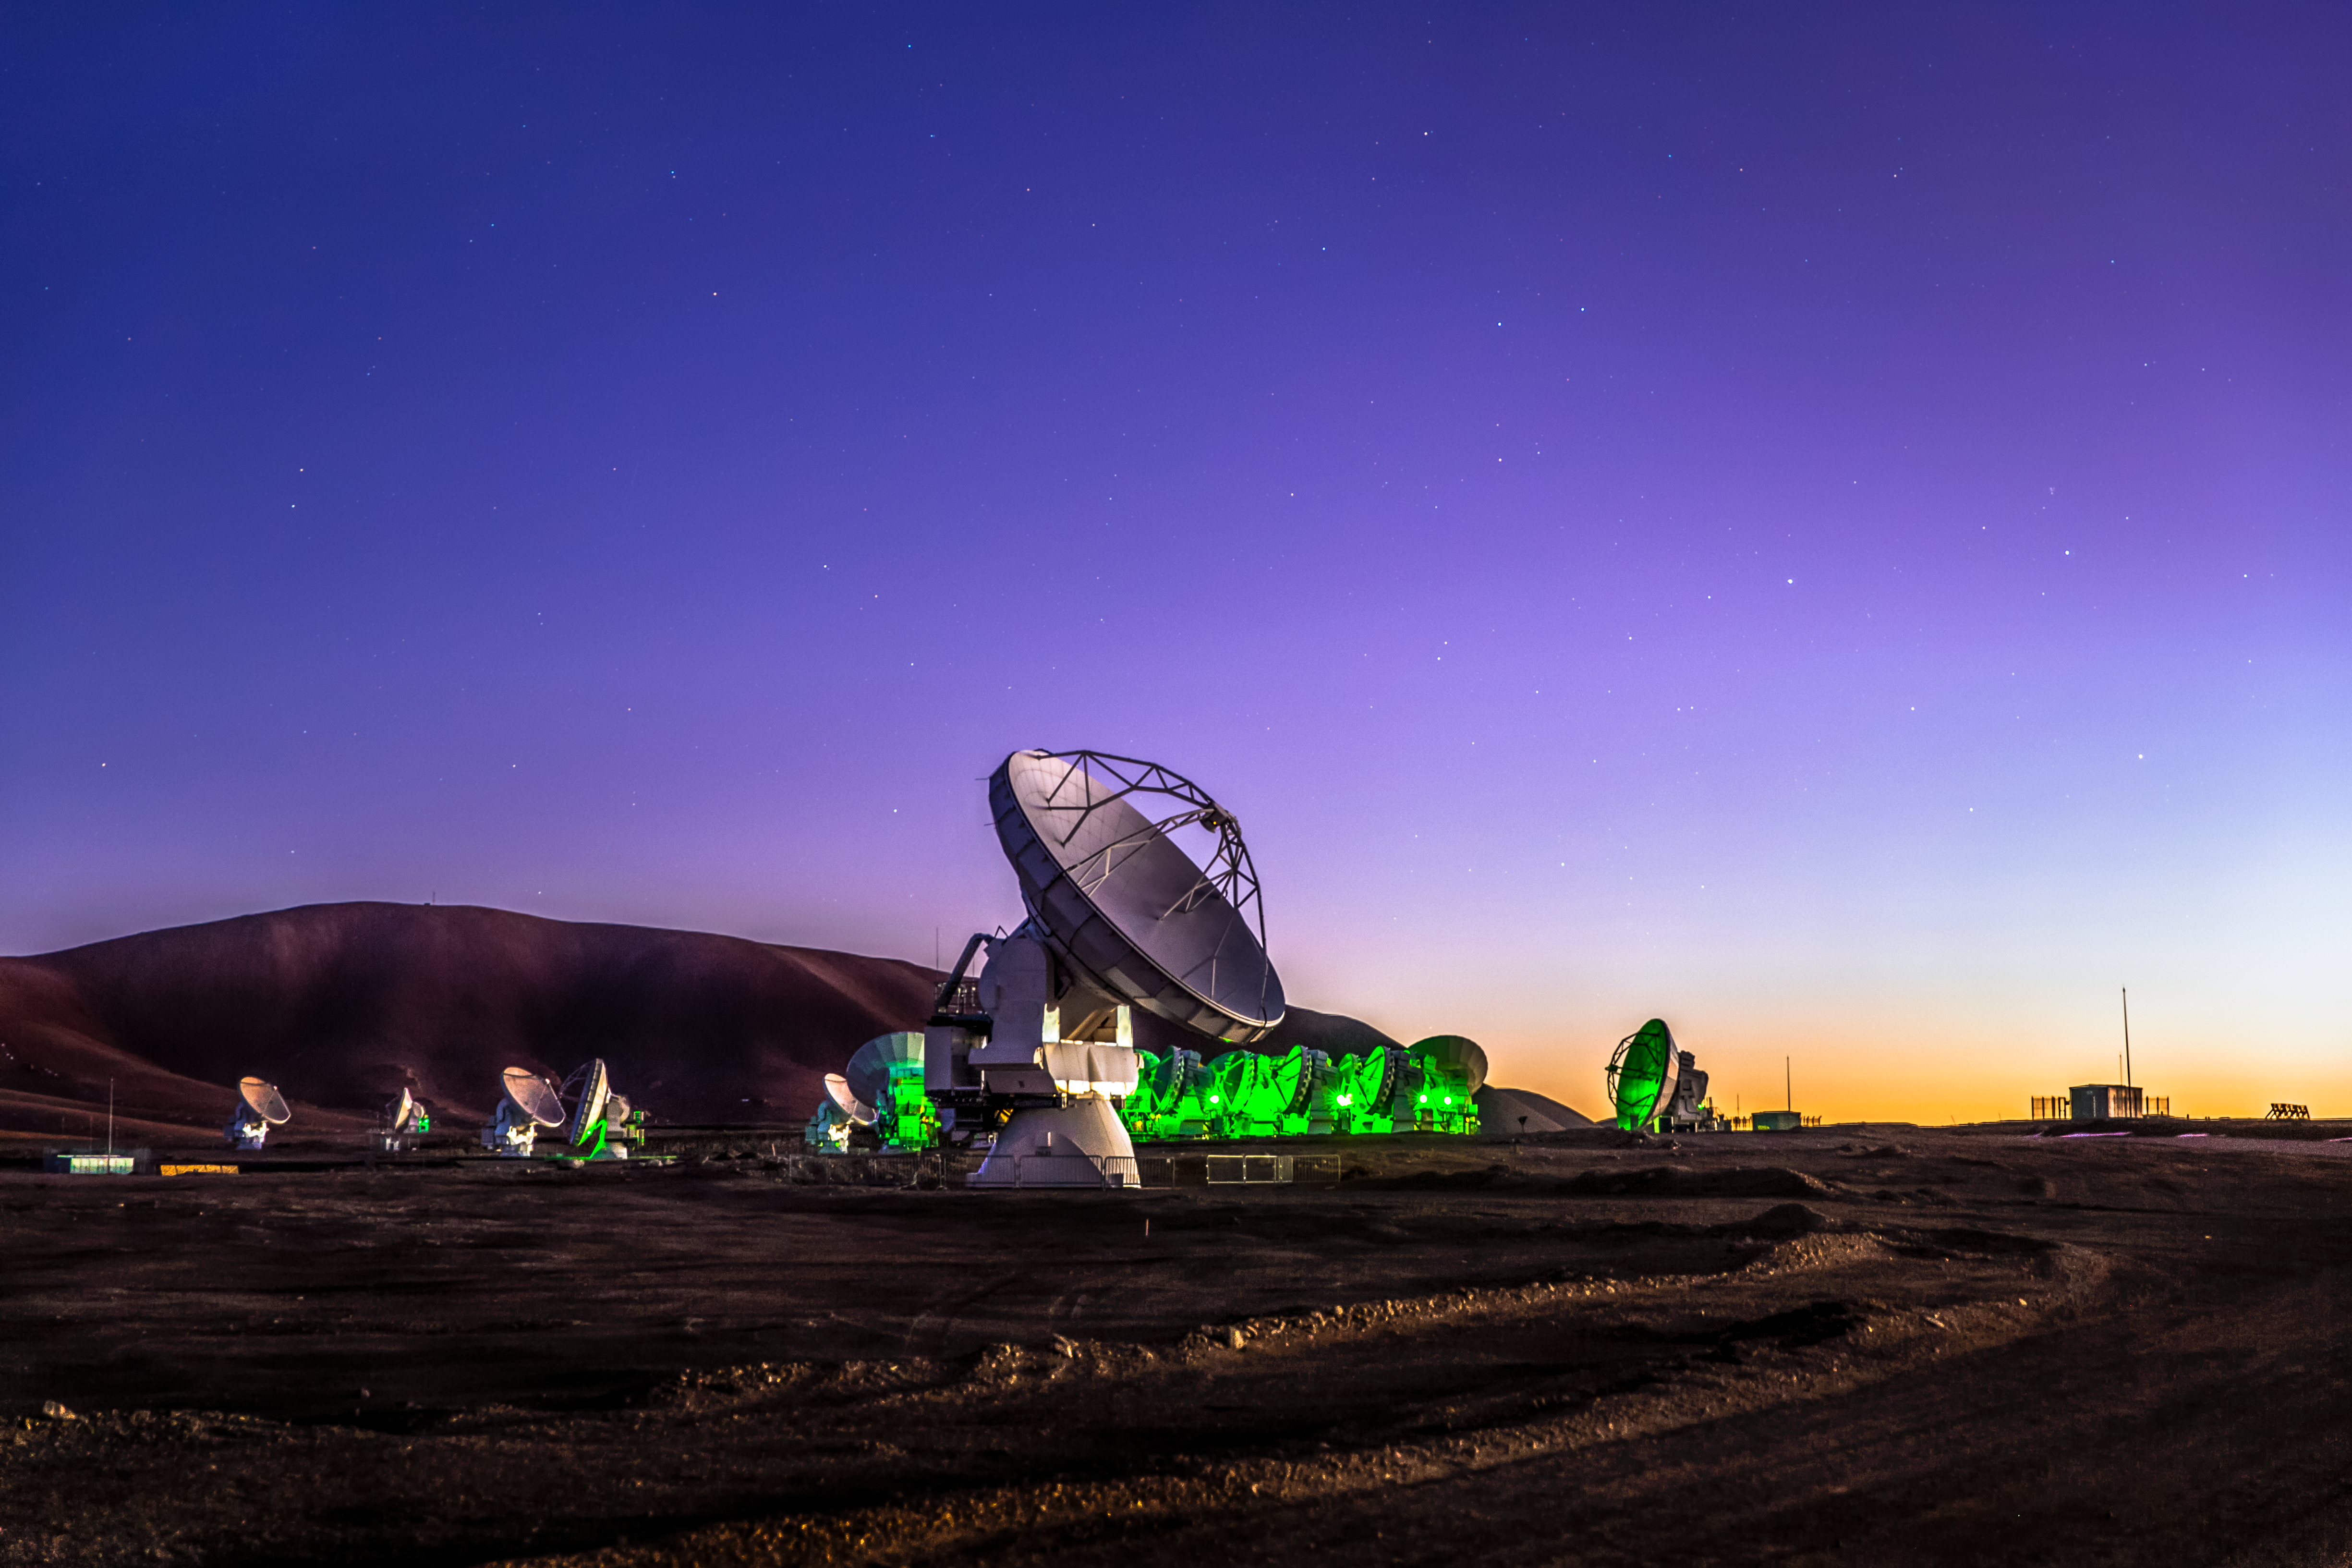

ALMA at twilight

Twilight falls on Chile's Chajnantor plaeau, and the dishes that make up the Atacama Large Millimeter/submillimeter Array (ALMA) take on an eery and mysterious appearance in their desert home. A total of 66 dishes make up this remarkable instrument, which observes the coldest parts of the Universe.

Credit: ESO/M. Claro